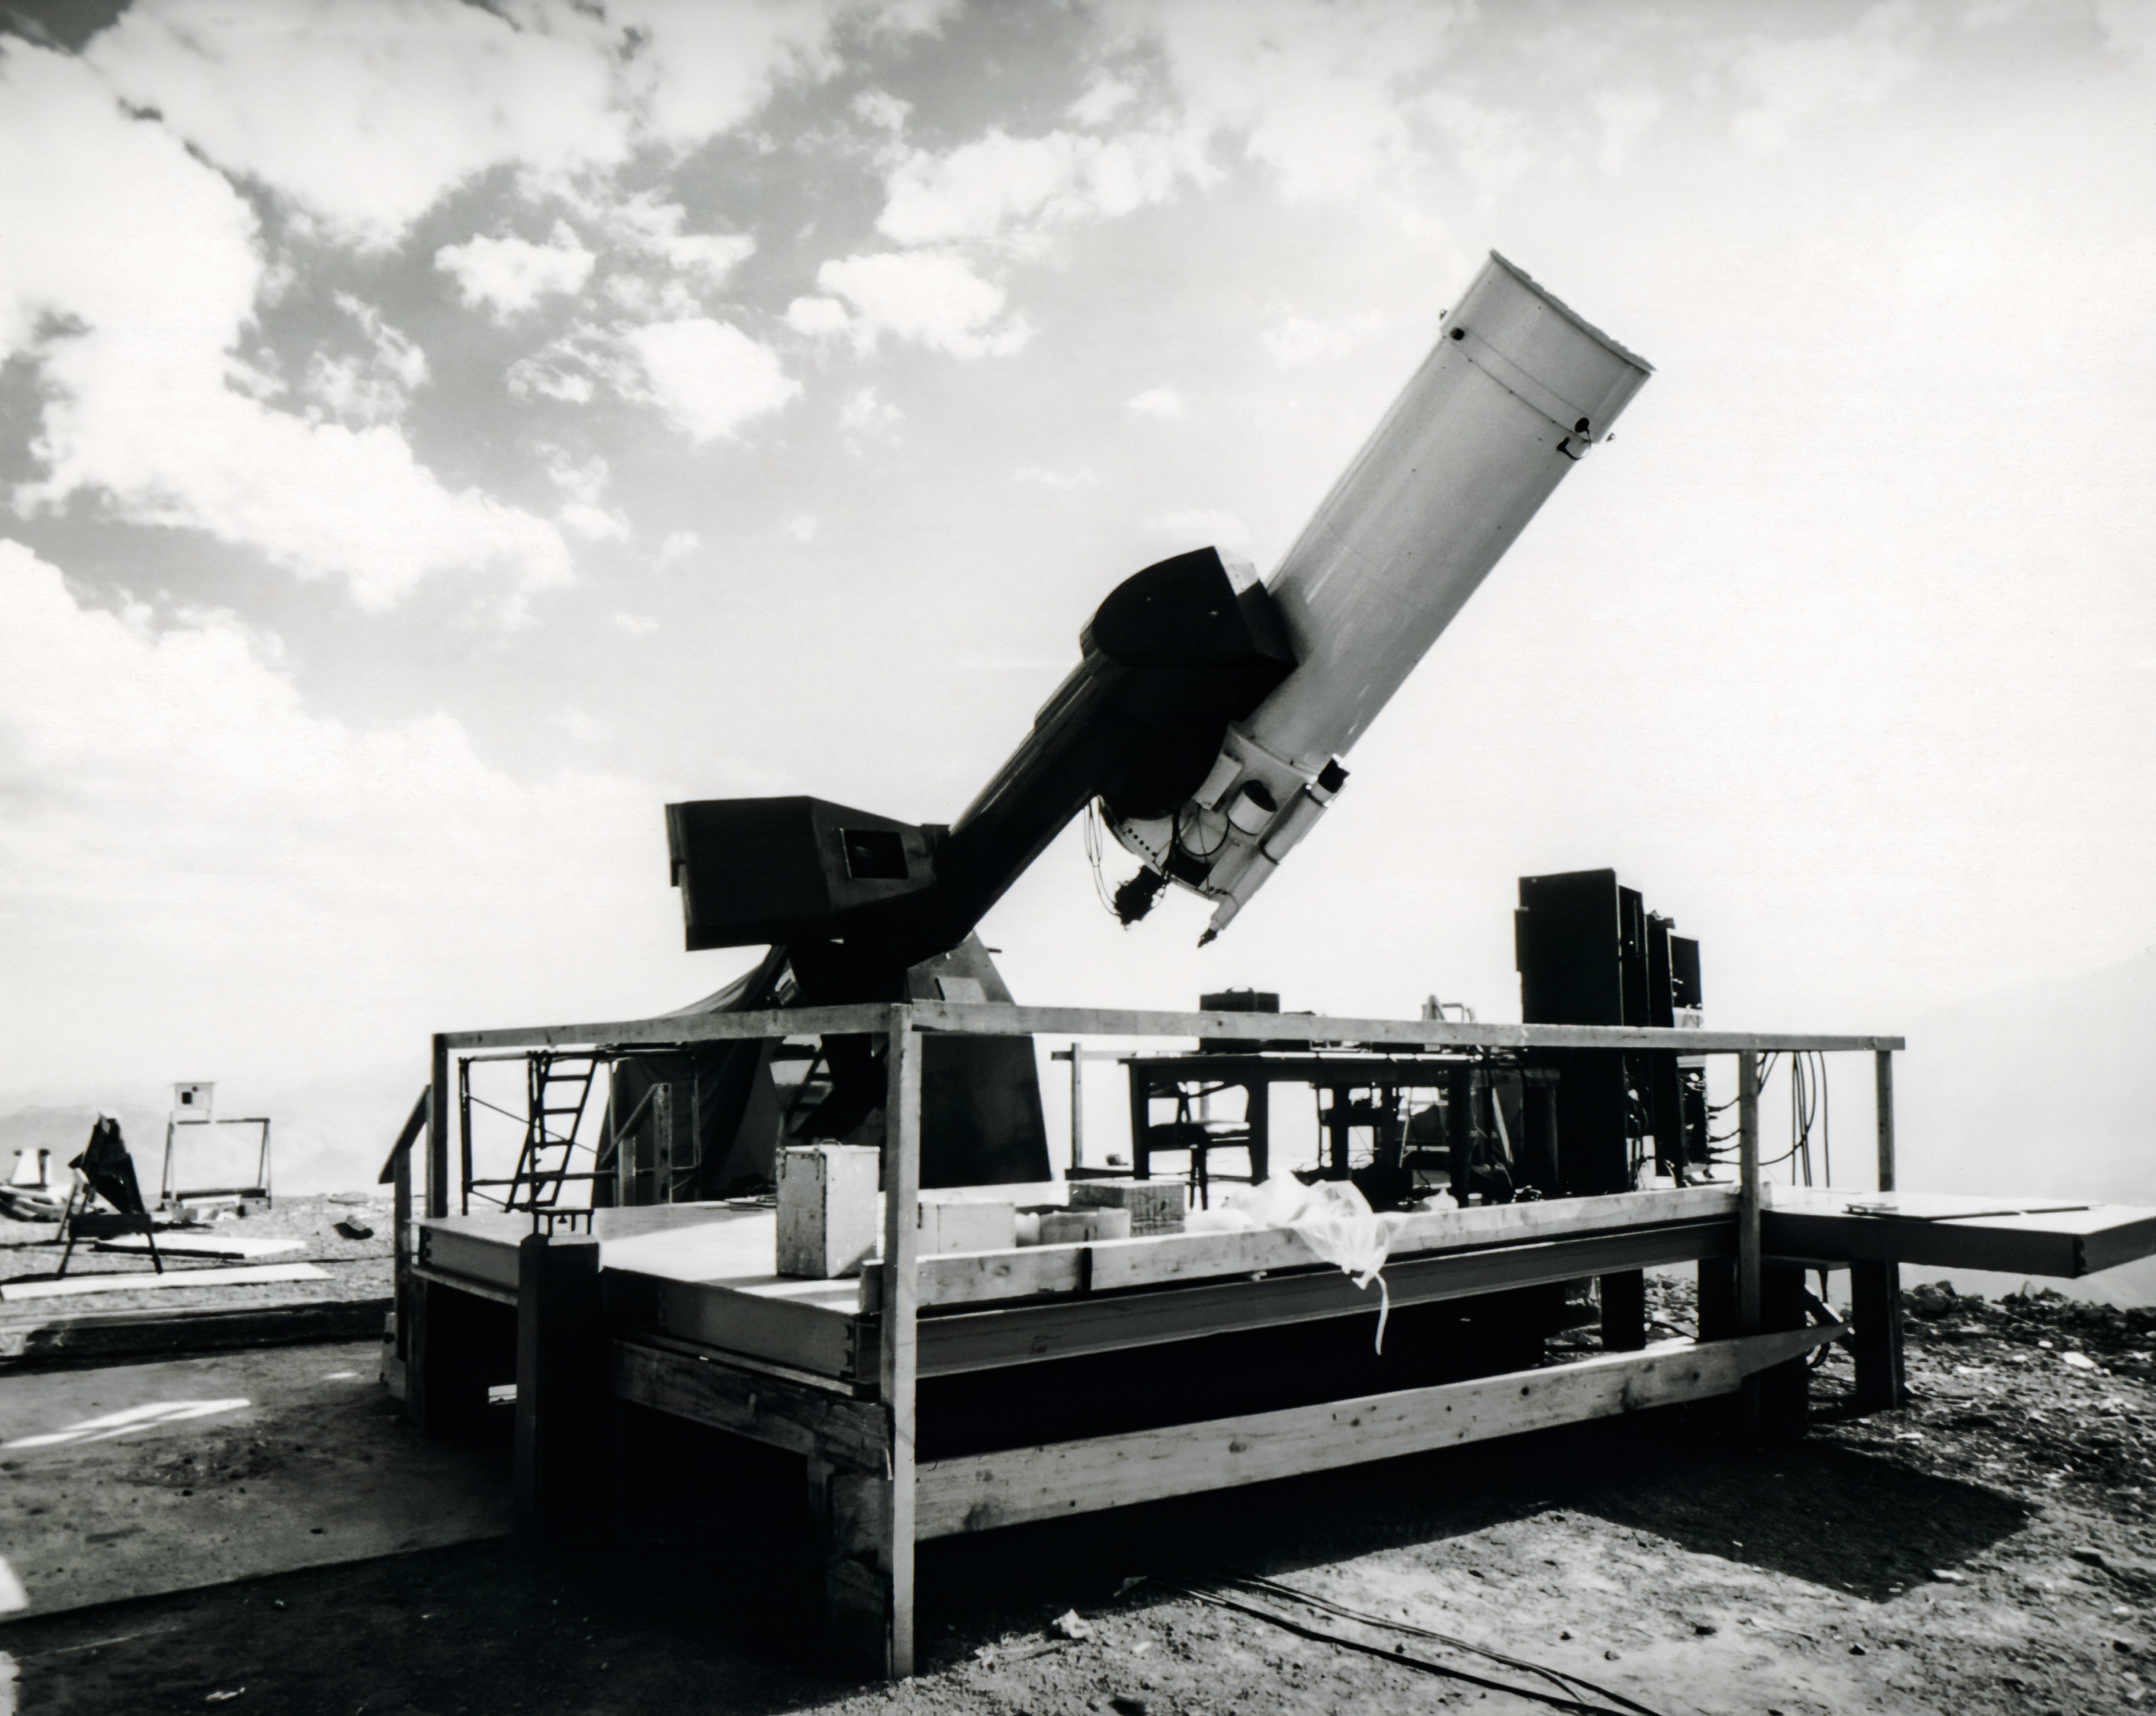

Close Up Of 1mTelescope Loaned From Yale University

A 1-meter telescope loaned to Kitt Peak National Observatory from Yale University.

Credit: NOIRLab/AURA/NSF